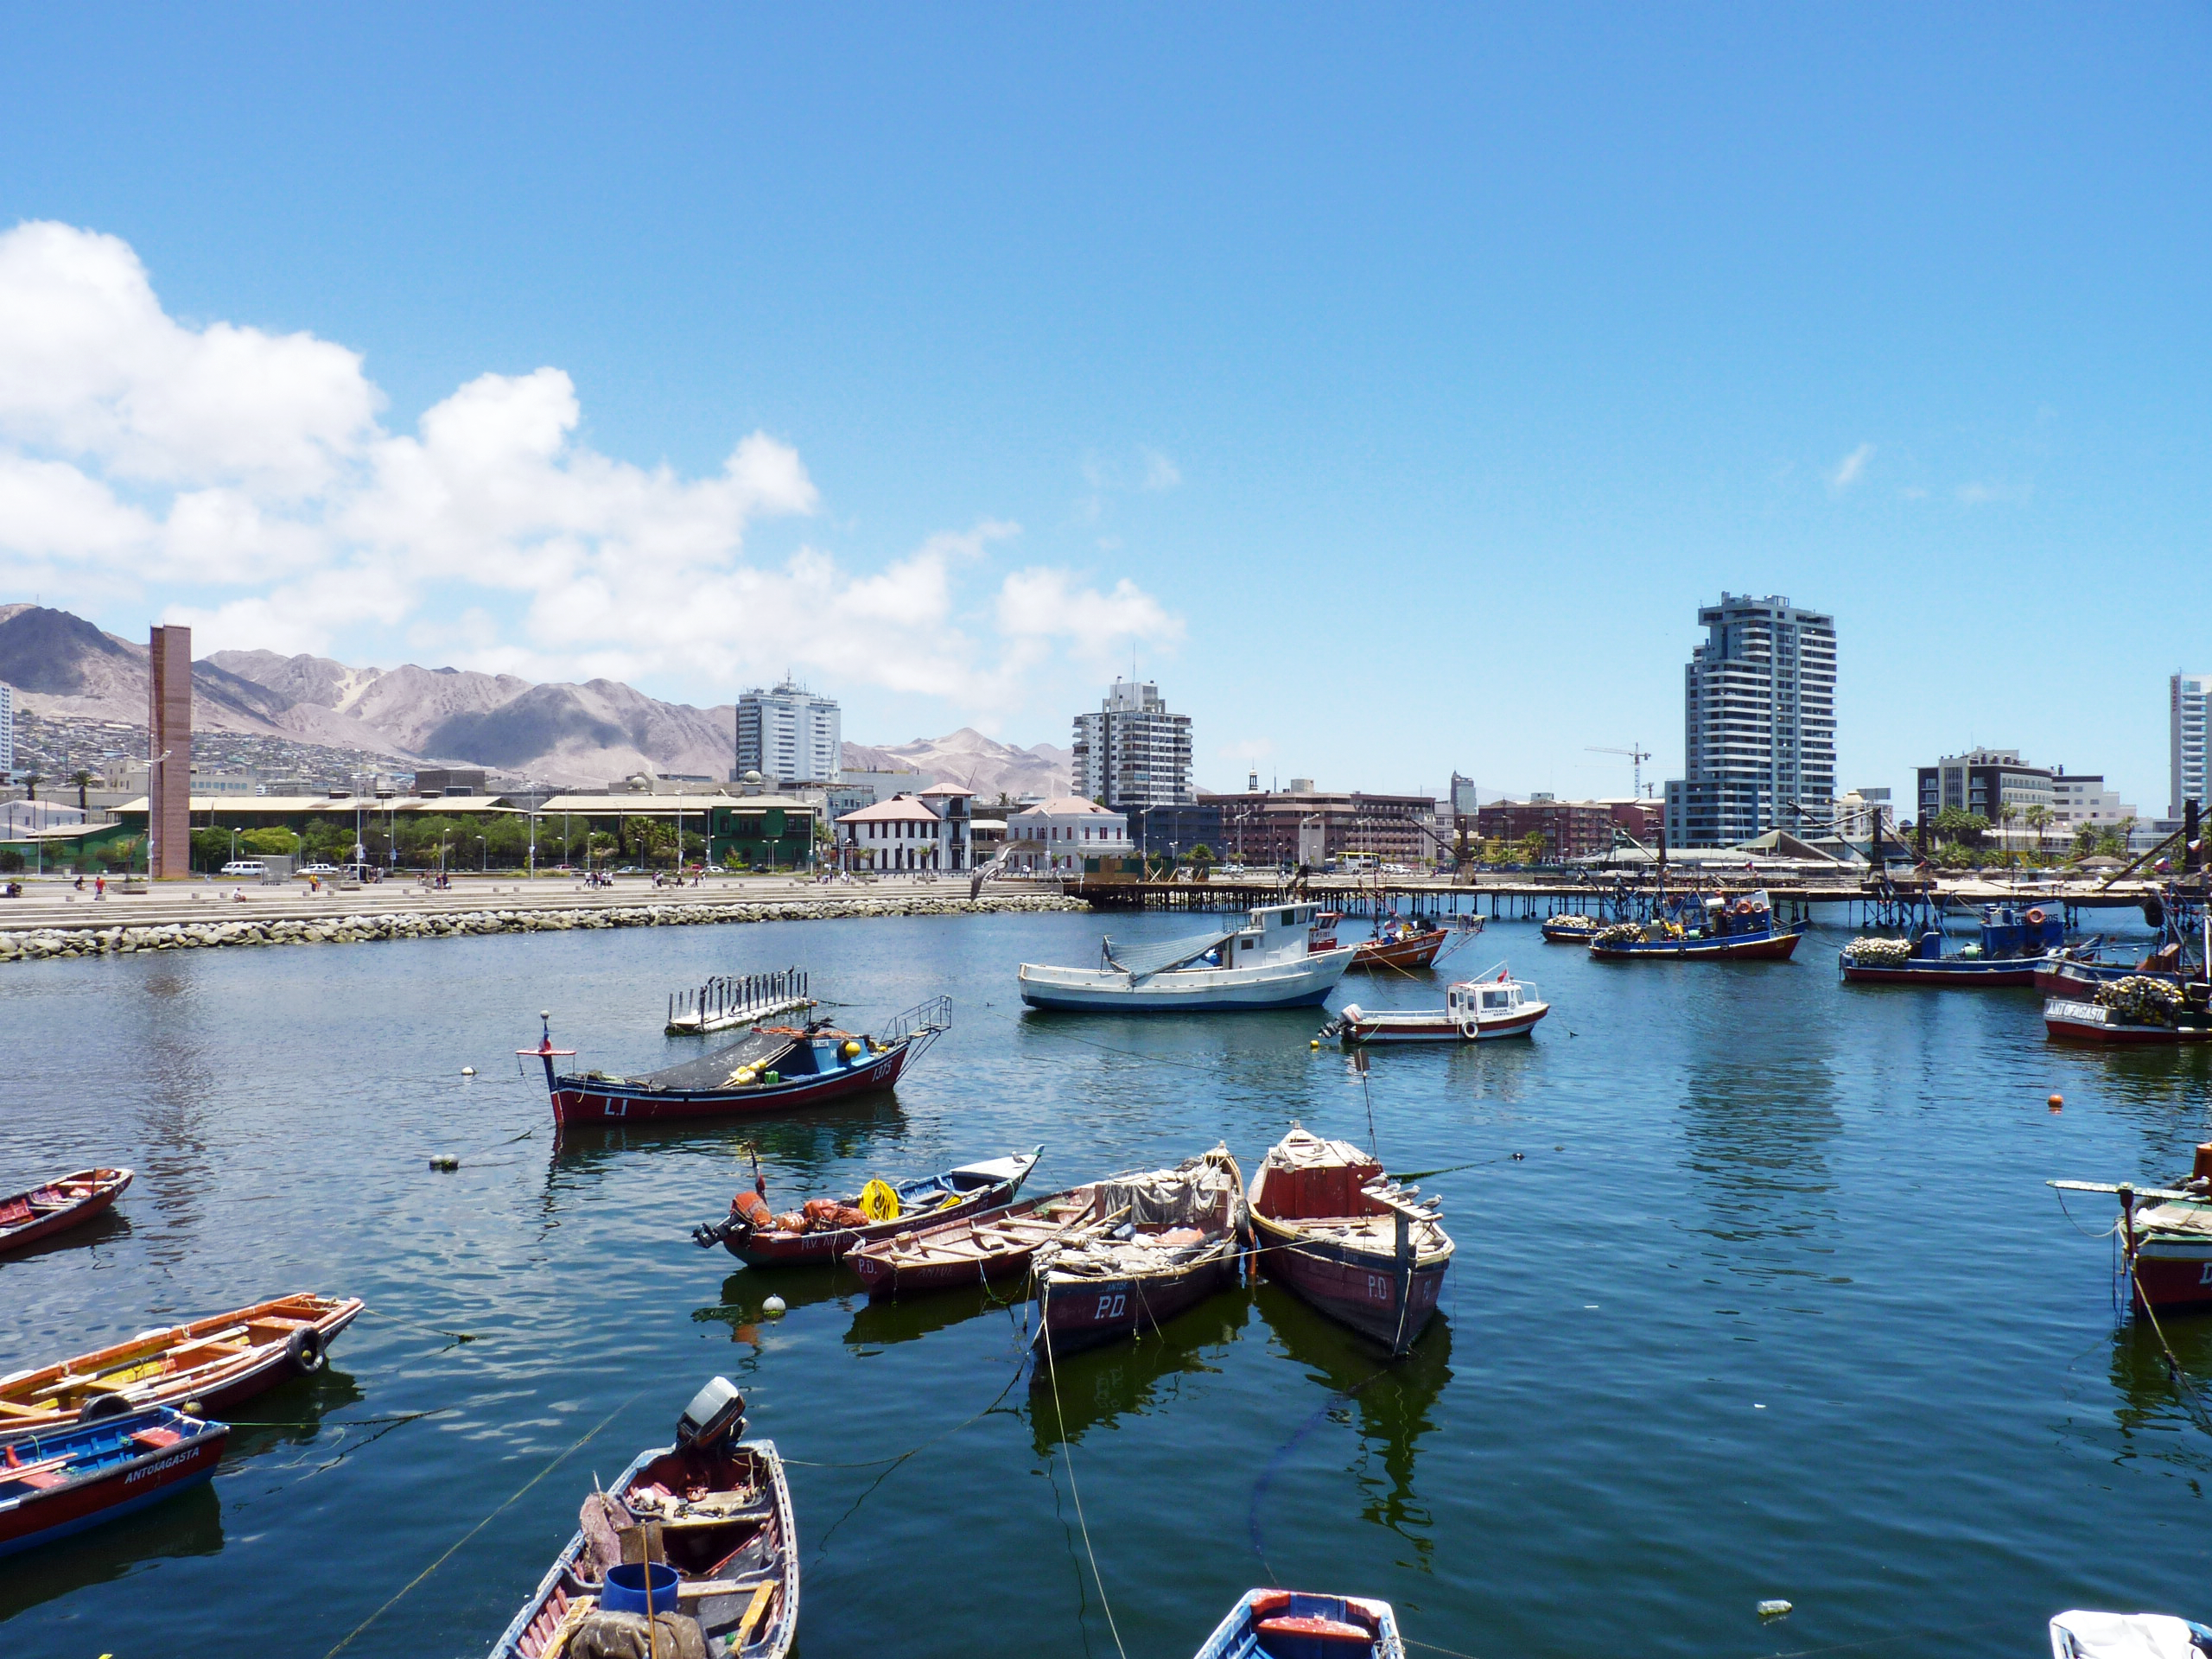

“Caleta de Pescadores” in Antofagasta

Fishing boats at the so-called "Caleta de Pescadores" (fishermen’s small port) in Antofagasta, capital on the II Region of Chile. Antofagasta stretches along about 20 km of a narrow coastal region, demarcated by the Pacific Ocean and the Coastal Mountain Range. With more than 300 000 habitants, Antofagasta is the fifth-largest city of Chile, and the mining capital of the country. Furthermore, the Antofagasta Region is home to the world’s largest ground-based astronomical observatories. The ESO Very Large Telescope (VLT), on Cerro Paranal is located some 120 km south of Antofagasta, on the Coastal Mountain Range. The Atacama Large Millimeter/submillimeter Array (ALMA) is currently under construction on the 5000-metre-high Chajnantor Plateau, in the Andes close to San Pedro de Atacama. And Cerro Armazones, the selected site for the planned European Extremely Large Telescope (ELT), is located about 20 km away from Cerro Paranal. The ELT will be the world’s biggest eye on the sky.

Credit: P. Zidar/ESO